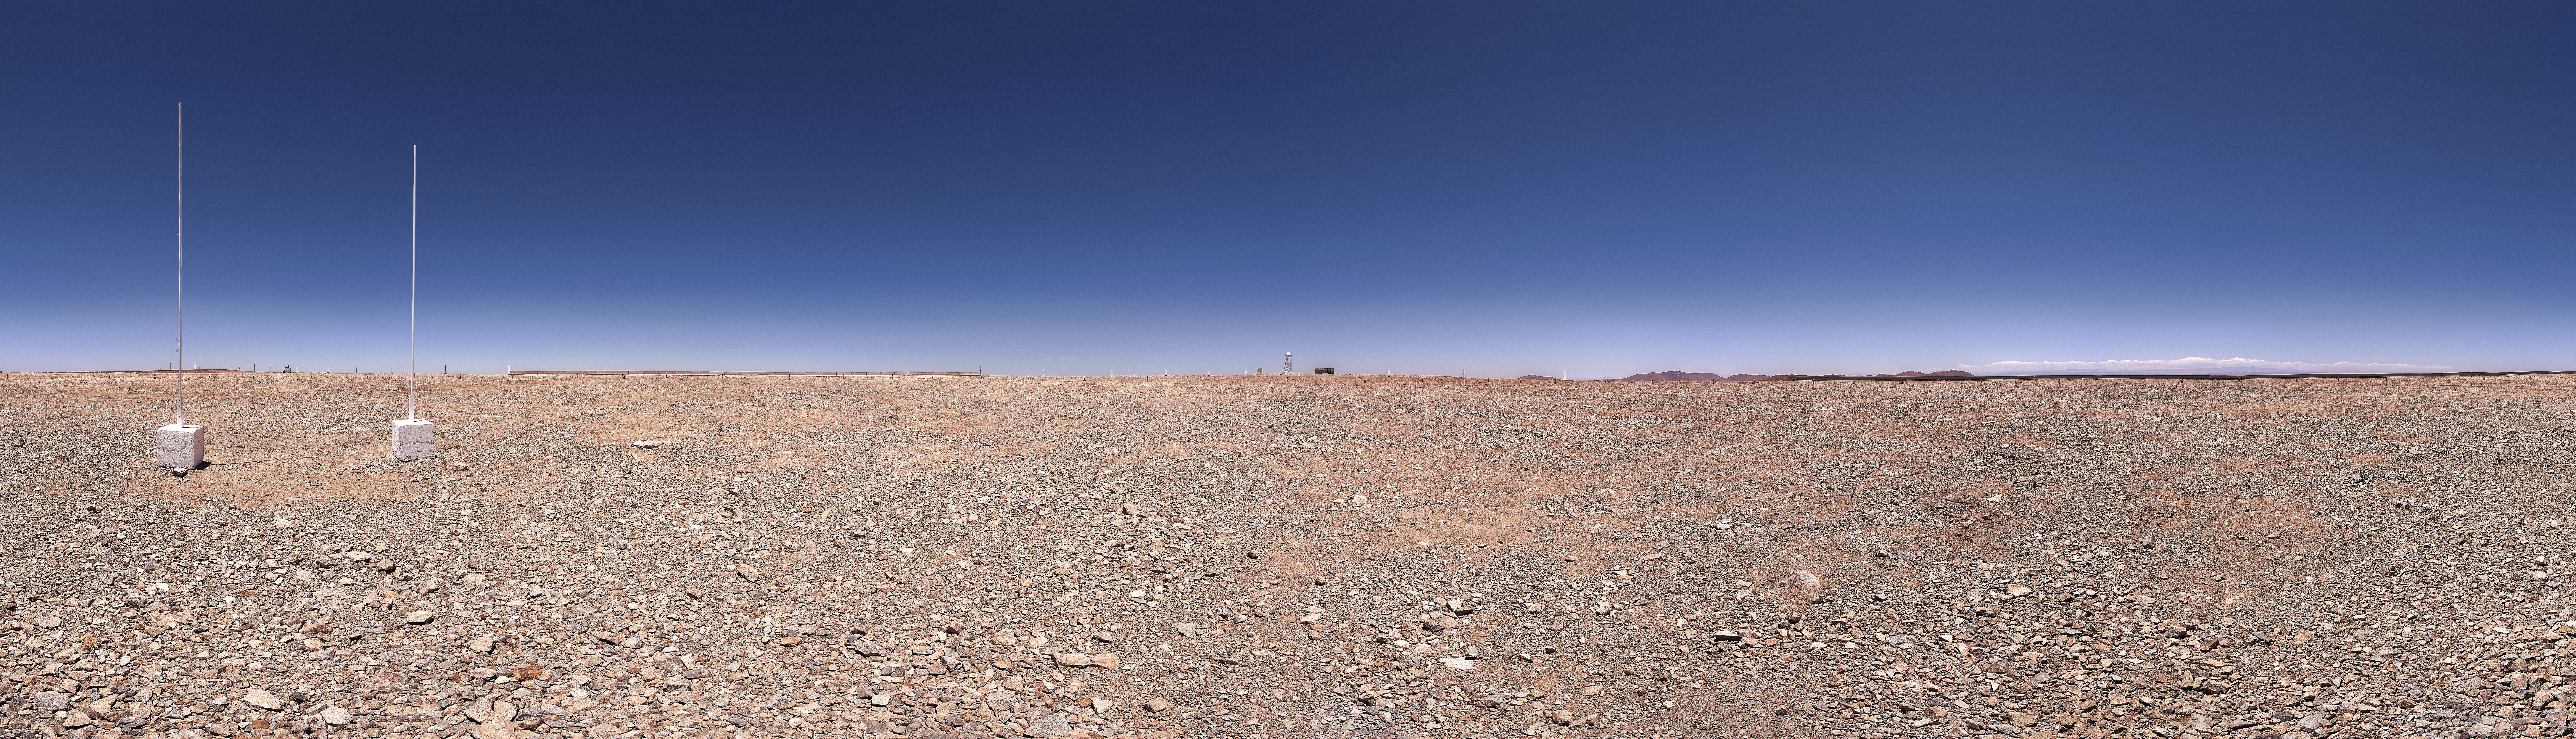

The levelled summit of Cerro Armazones in northern Chile

This panoramic view shows the summit of Cerro Armazones, a 3046-metre peak in the Atacama Desert of northern Chile, after it was levelled. This site will be the home of the 39-metre Extremely Large Telescope (ELT), which will be the world’s biggest optical telescope. The first stone ceremony for the telescope was attended by the President of Chile, Michelle Bachelet Jeria, on 26 May 2017.

Credit: ESO